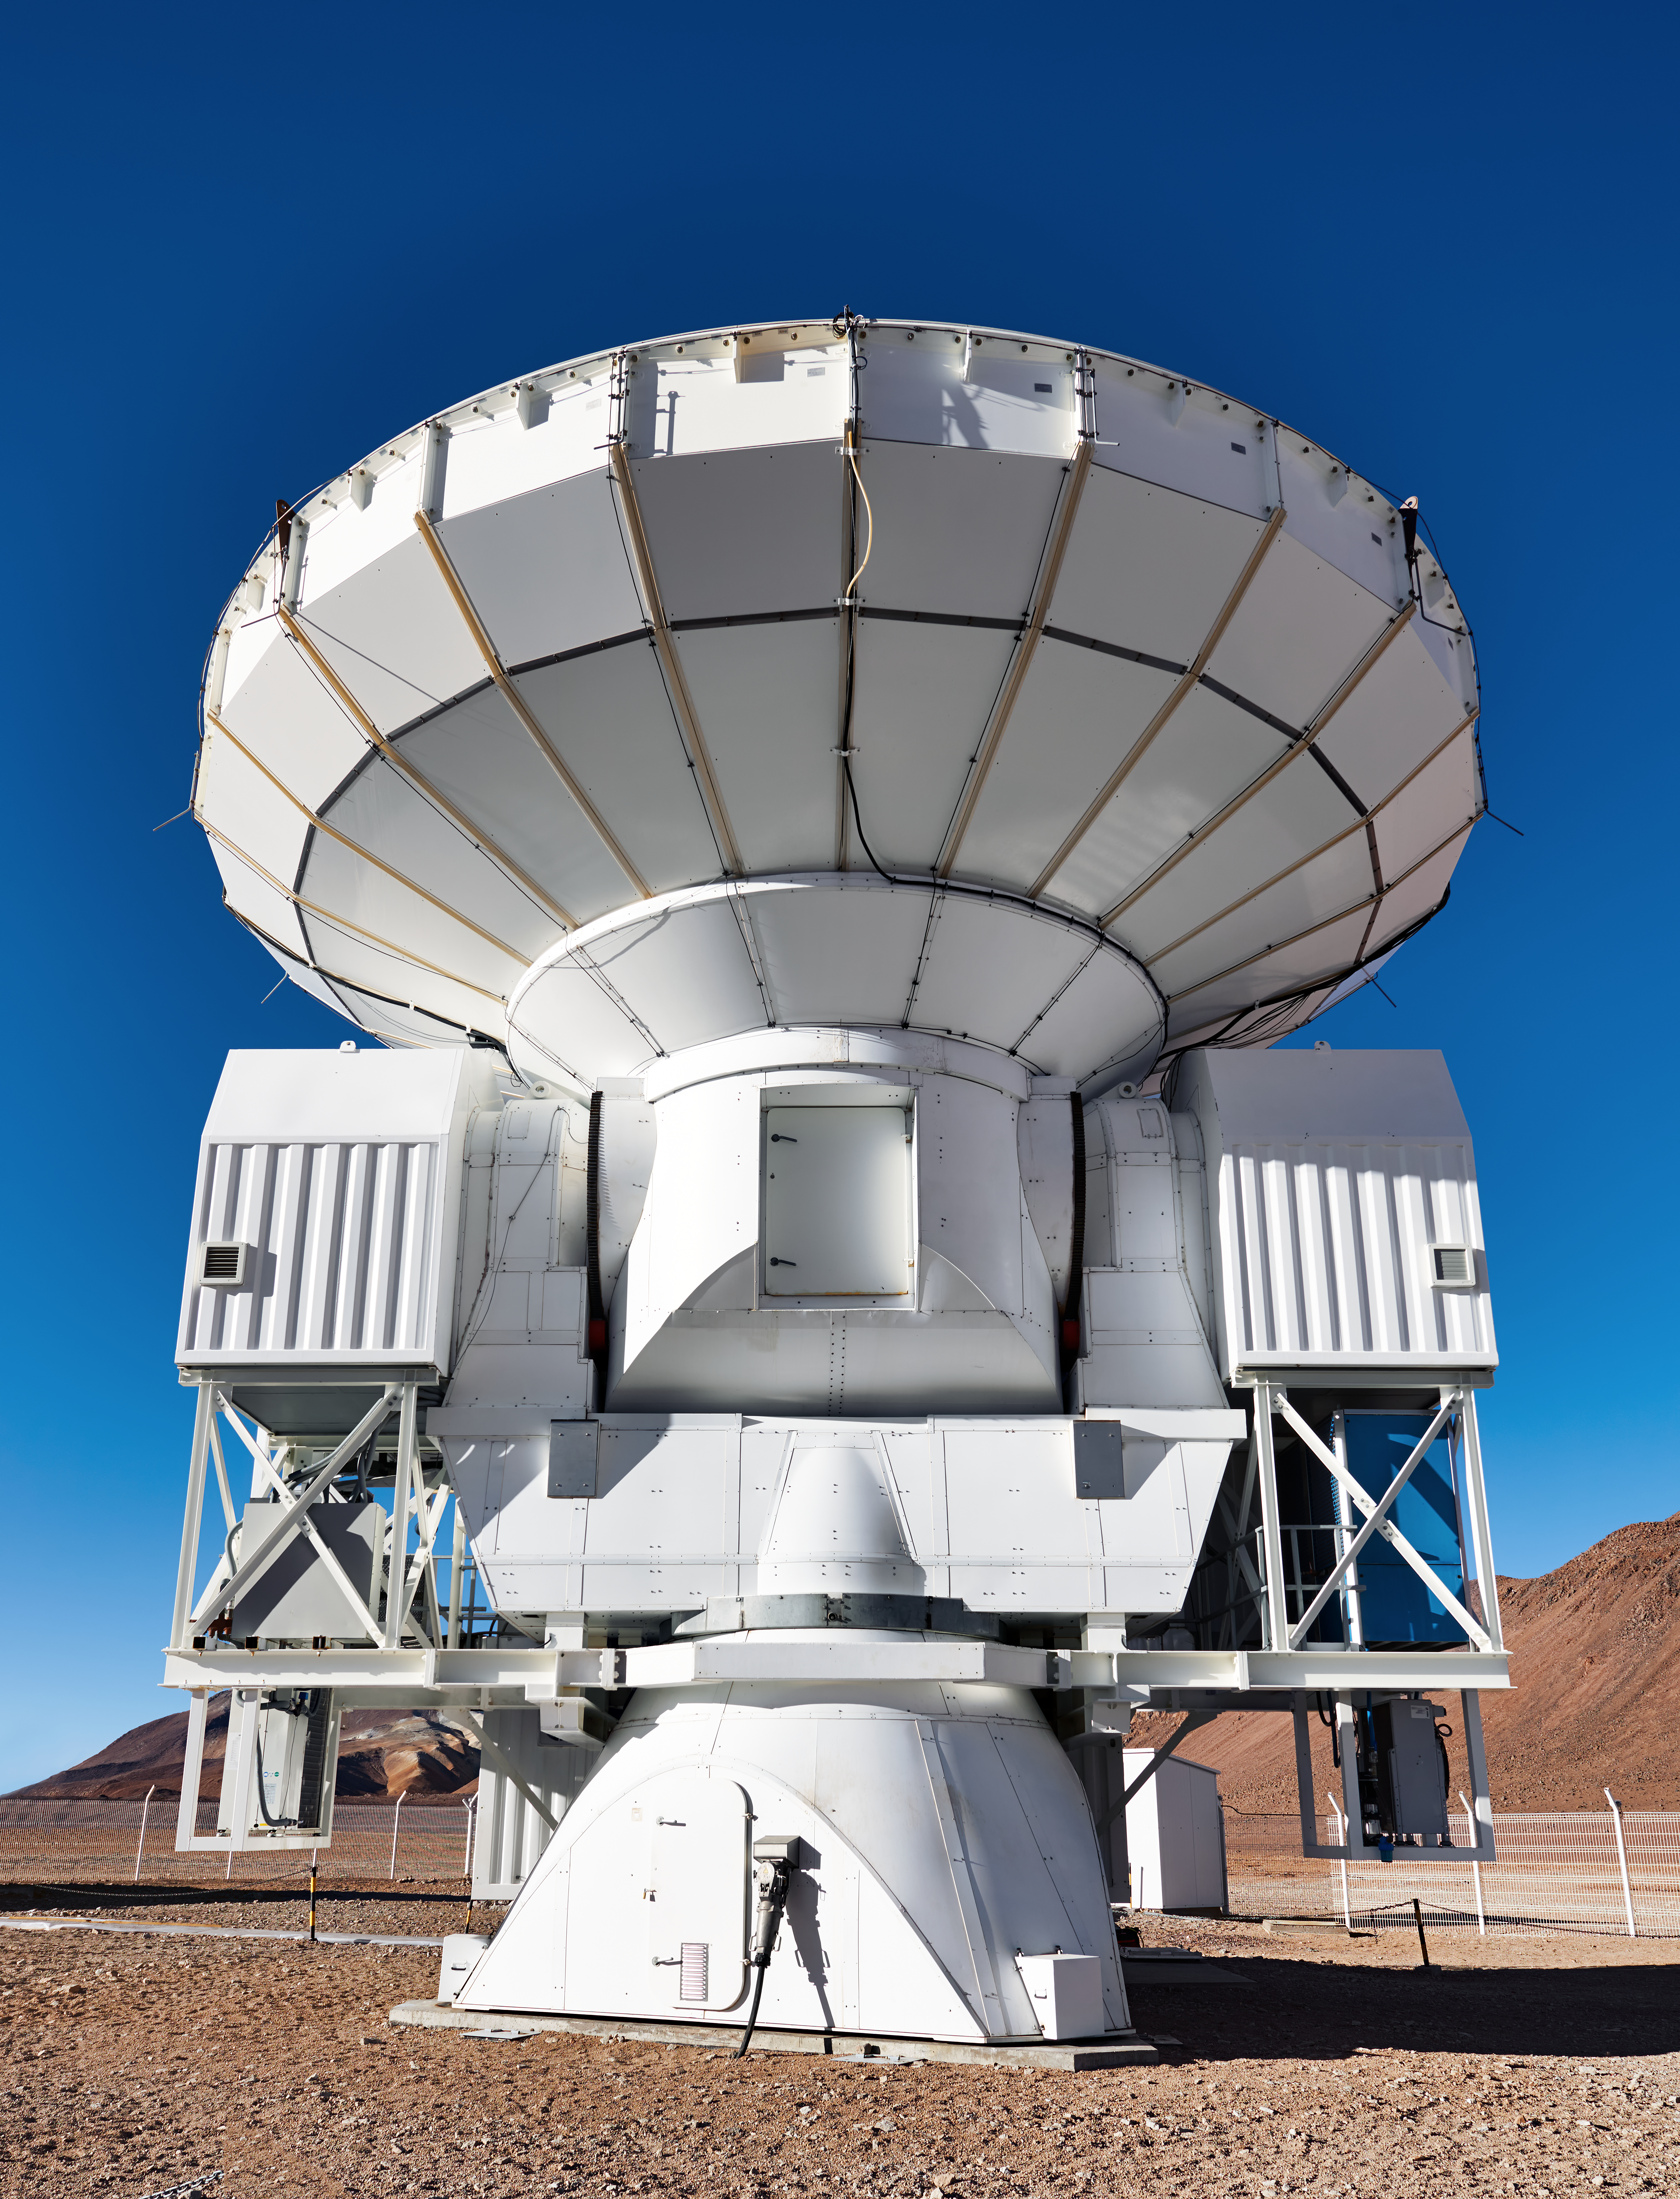

APEX at Chajnantor

A pleasingly symmetrical view of APEX on the Chajnantor plateau, peering directly upwards into a crystalline Chilean sky.

Credit: Enrico Sacchetti/ESO